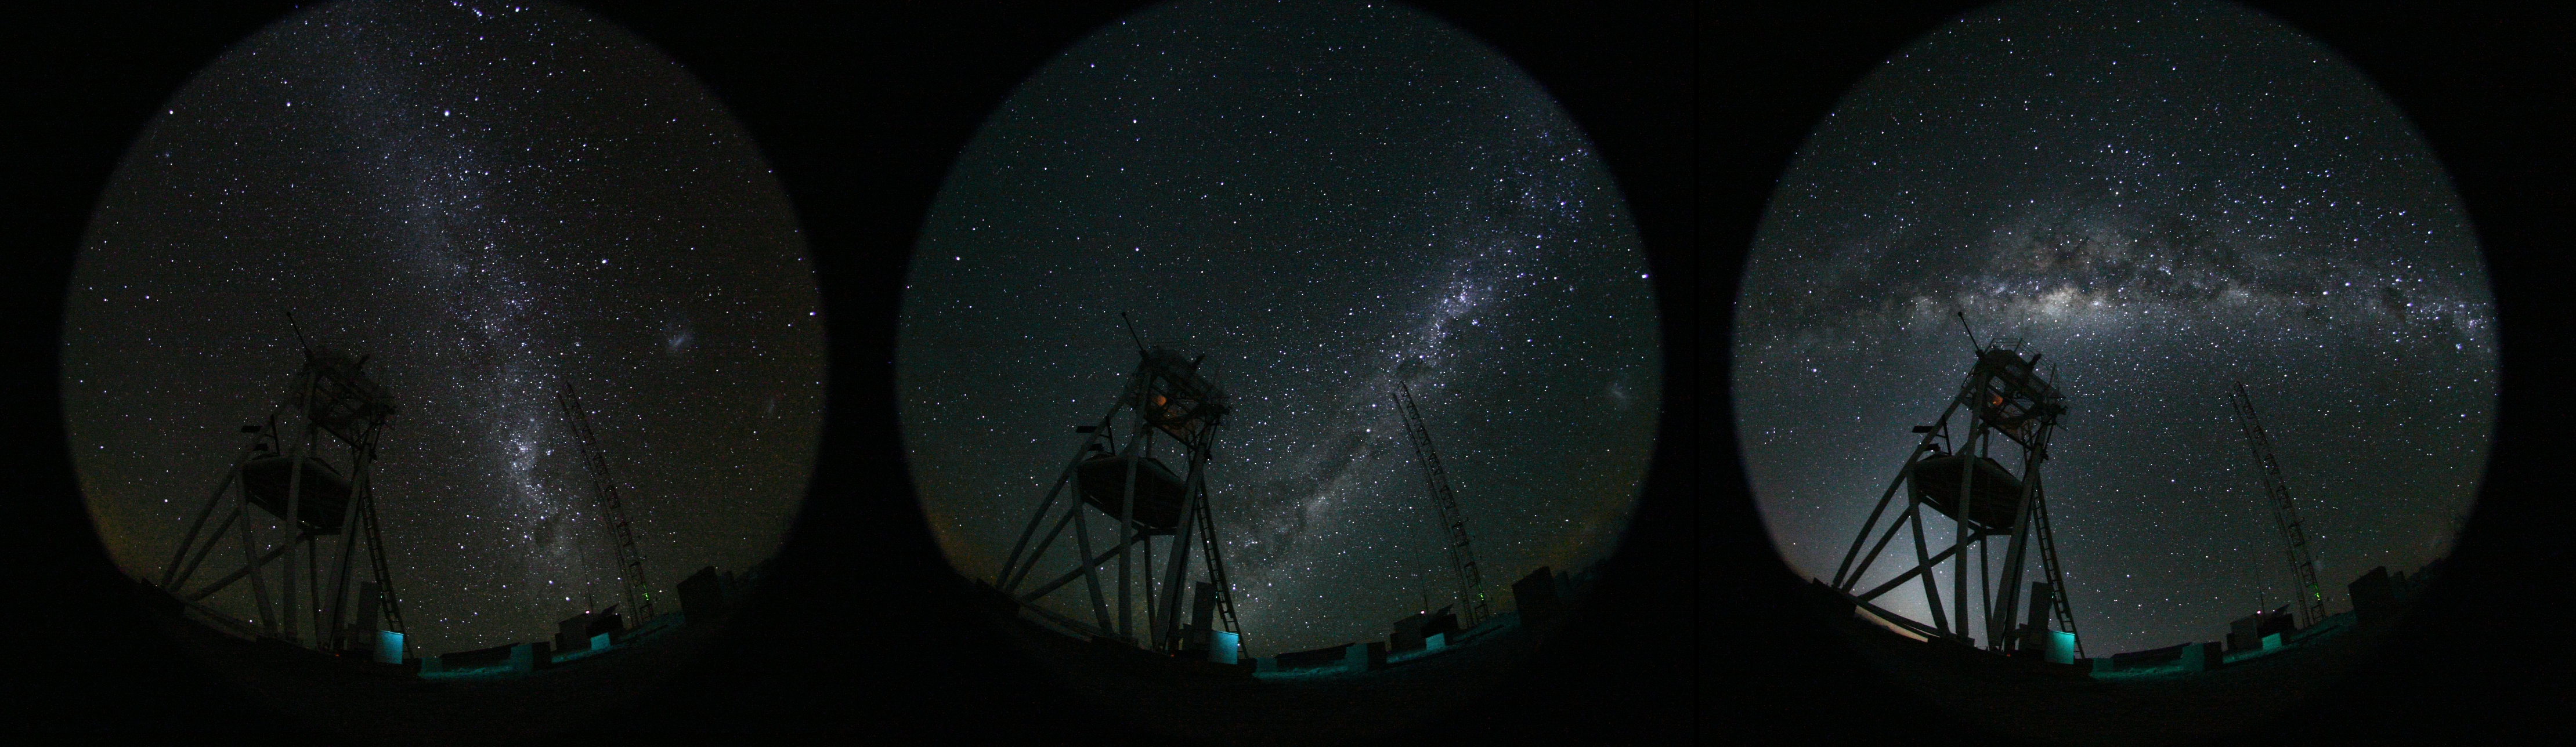

Cerro Armazones at night

Images at night at the ESO Astronomical Site Monitor on Cerro Armazones in the Chilean desert, near ESO's Paranal Observatory, site of the Very Large Telescope (VLT) Cerro Armazones is a candidate site for the Extremely Large Telescope (ELT), one of half a dozen potential sites, which, with its 40-metre-class diameter mirror, will be the world’s biggest eye on the sky. On the ELT Site Selection Advisory Committee's final short list for the recommended site, Armazones is also the committee’s preferred site, because it has the best balance of sky quality across all aspects and can be operated in an integrated fashion with the existing Paranal Observatory. A fish-eye lens was used to obtain the round effect.

Credit: ESO/H. Carrasco